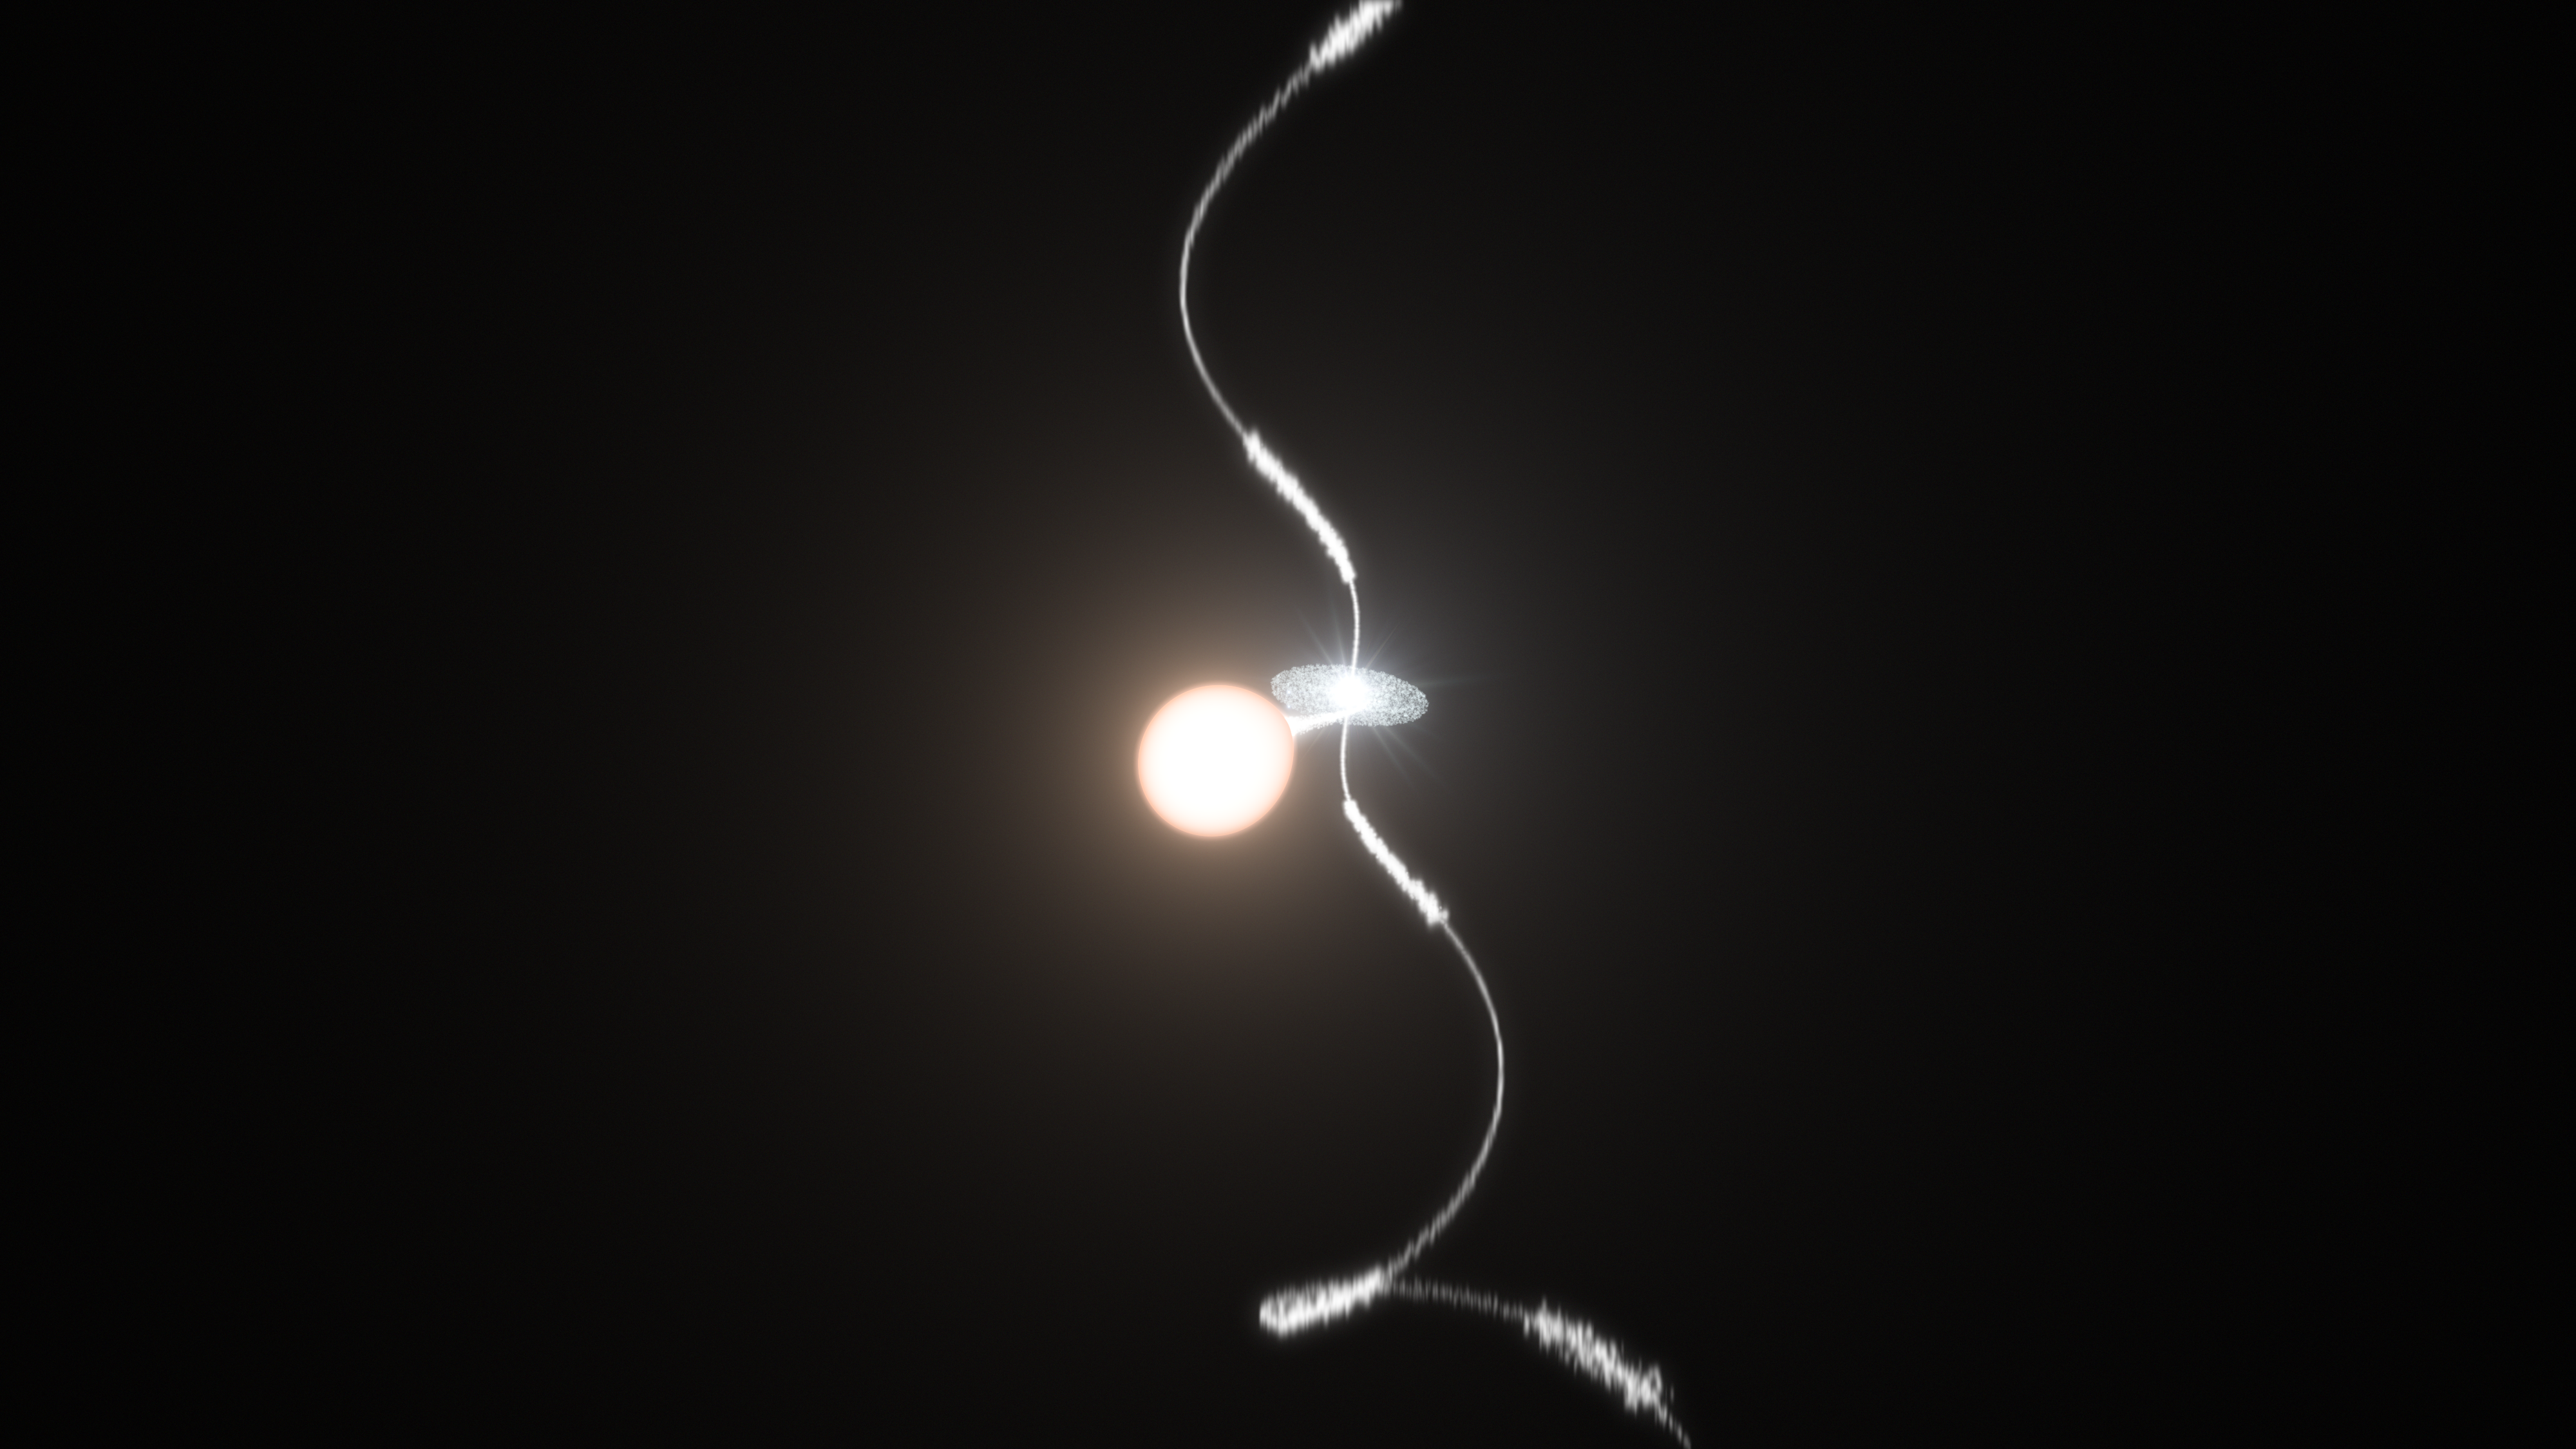

Artist’s view of how a planetary nebula’s wobbling jets are sculpted

This artist's impression shows how the two stars at the heart of a planetary nebula like Fleming 1 can control the creation of the spectacular jets of material ejected from the object.

Credit: ESO/L. Calçada